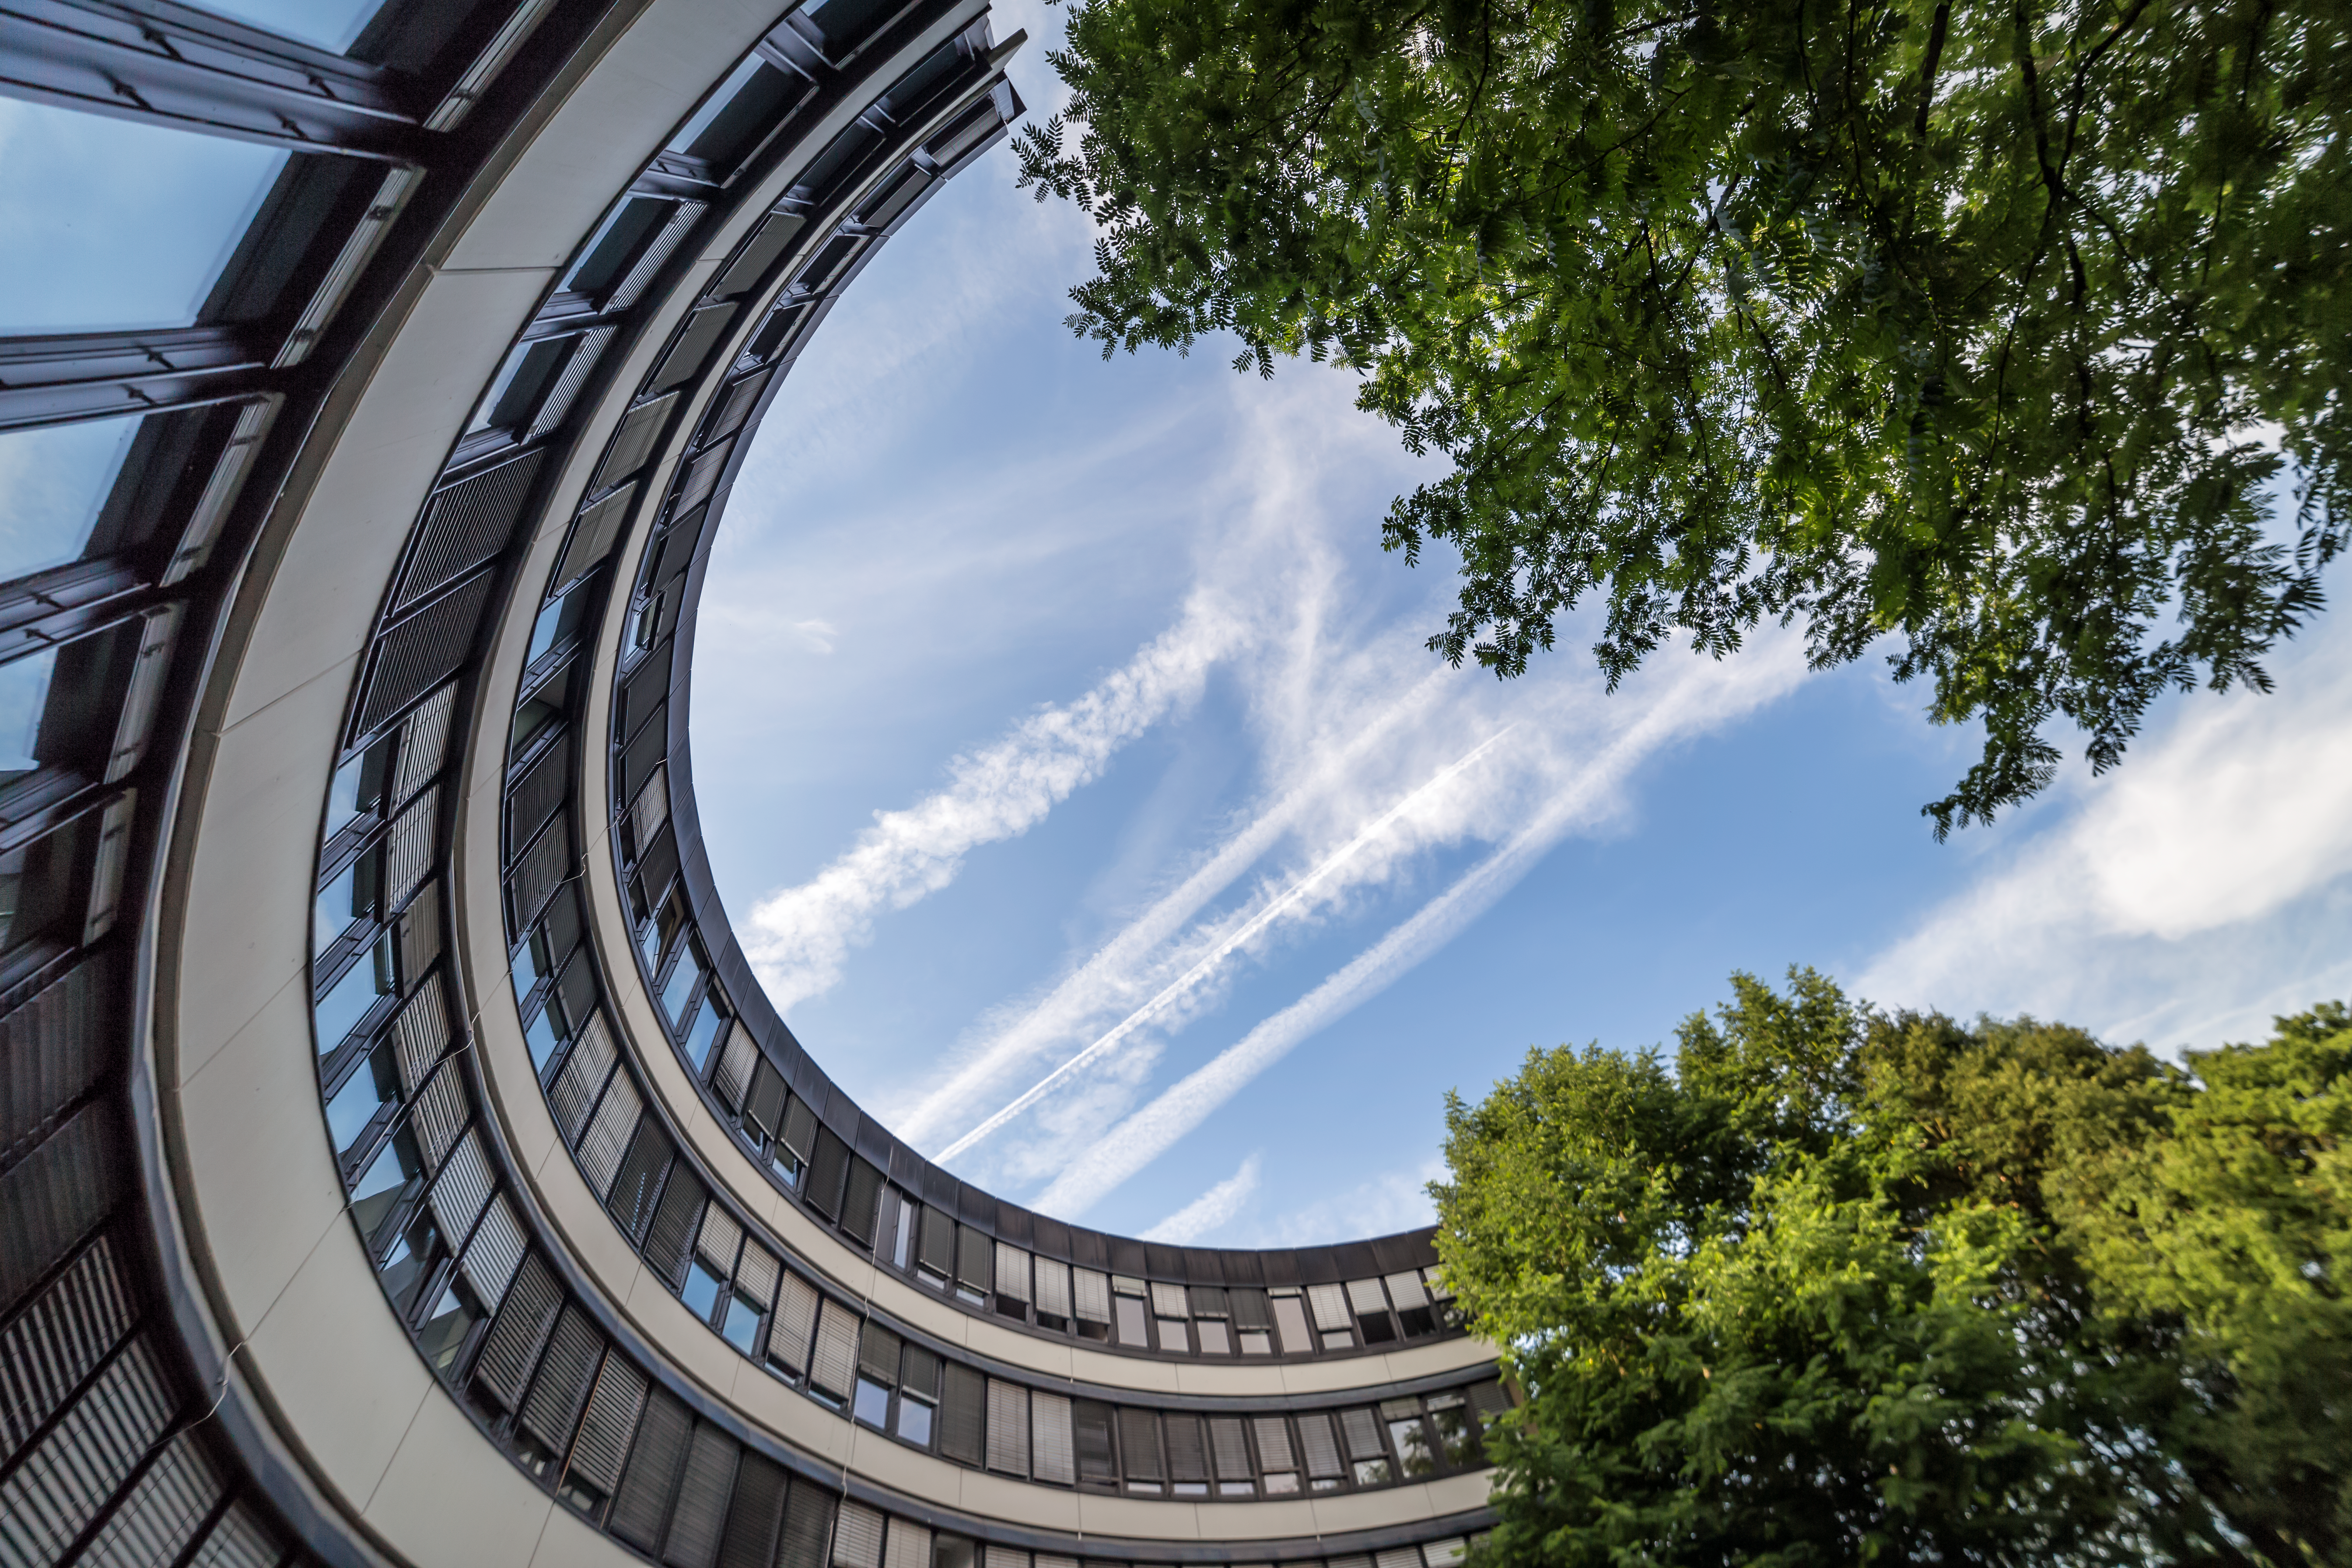

Surrealistic view of ESO Headquarters

Surrealistic view of the old building of ESO Headquarters in Garching. The sky shows airplane contrails, which are the white clouds that we see spreading behind jets. Munich airport is only 15 km from ESO.

Credit: P. Horálek/ESO